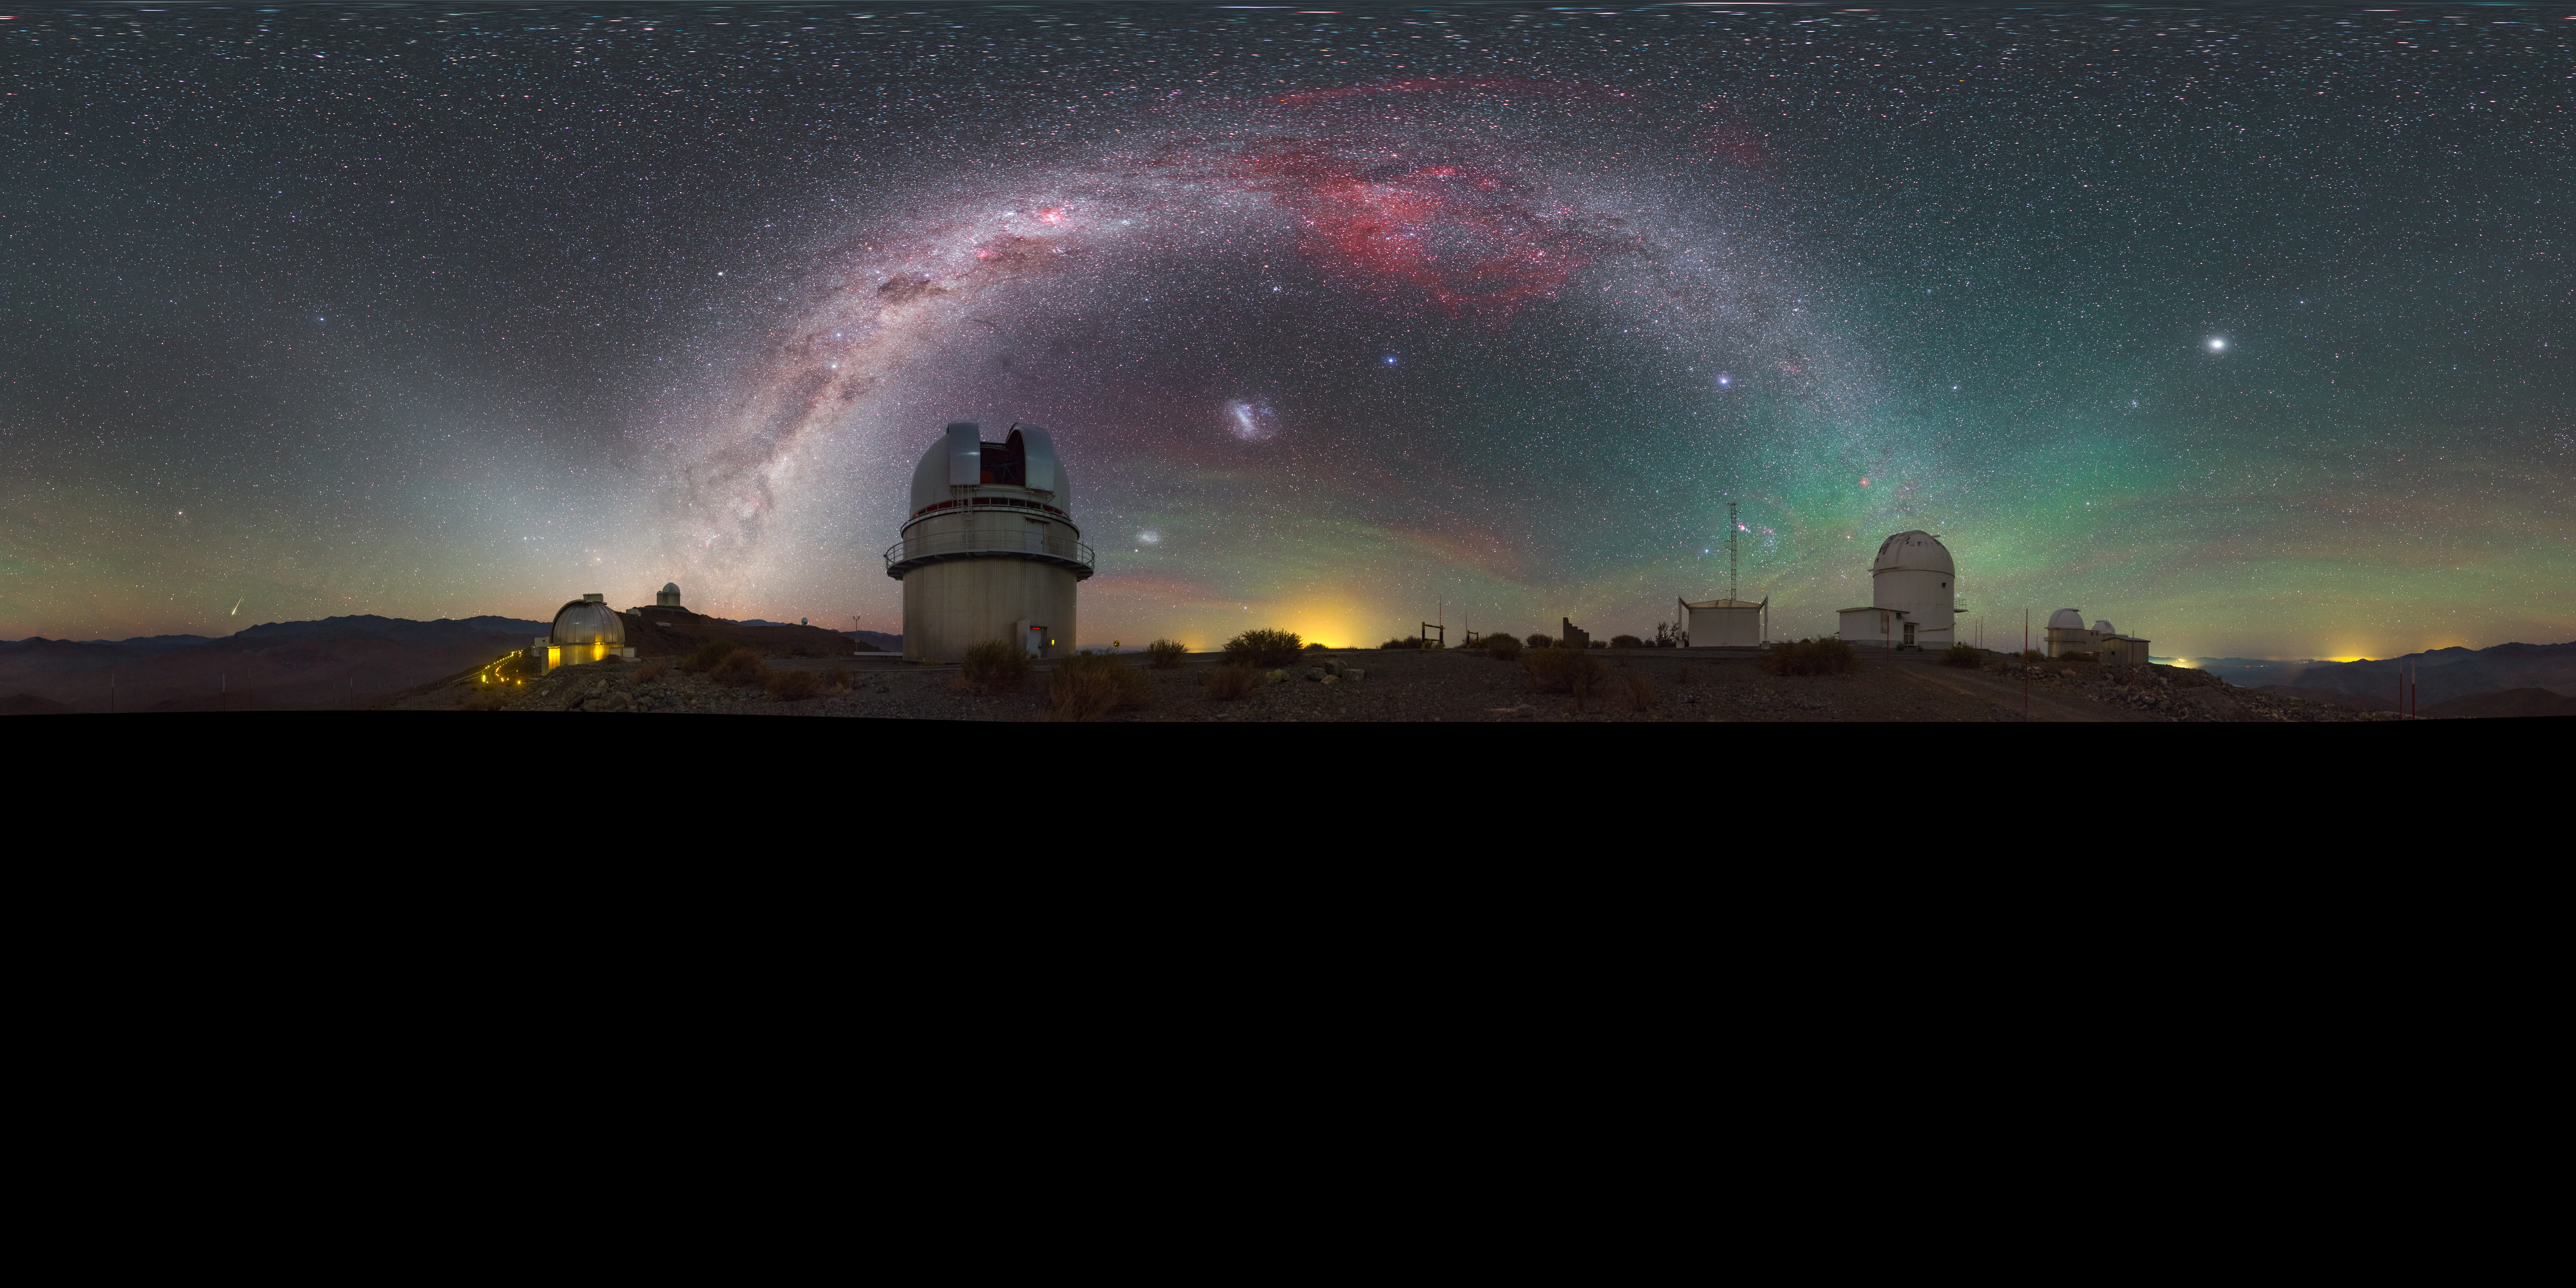

A touch of airglow

This striking image was captured using a fish-eye lens, giving it the distinctive look of a circular window, peering into a different world. Here the landscape at the La Silla observatory in Chile can be seen wrapped around the edge, whilst the night sky shimmers, lit by a phenomenon known as airglow.

Credit: ESO/P. Horálek